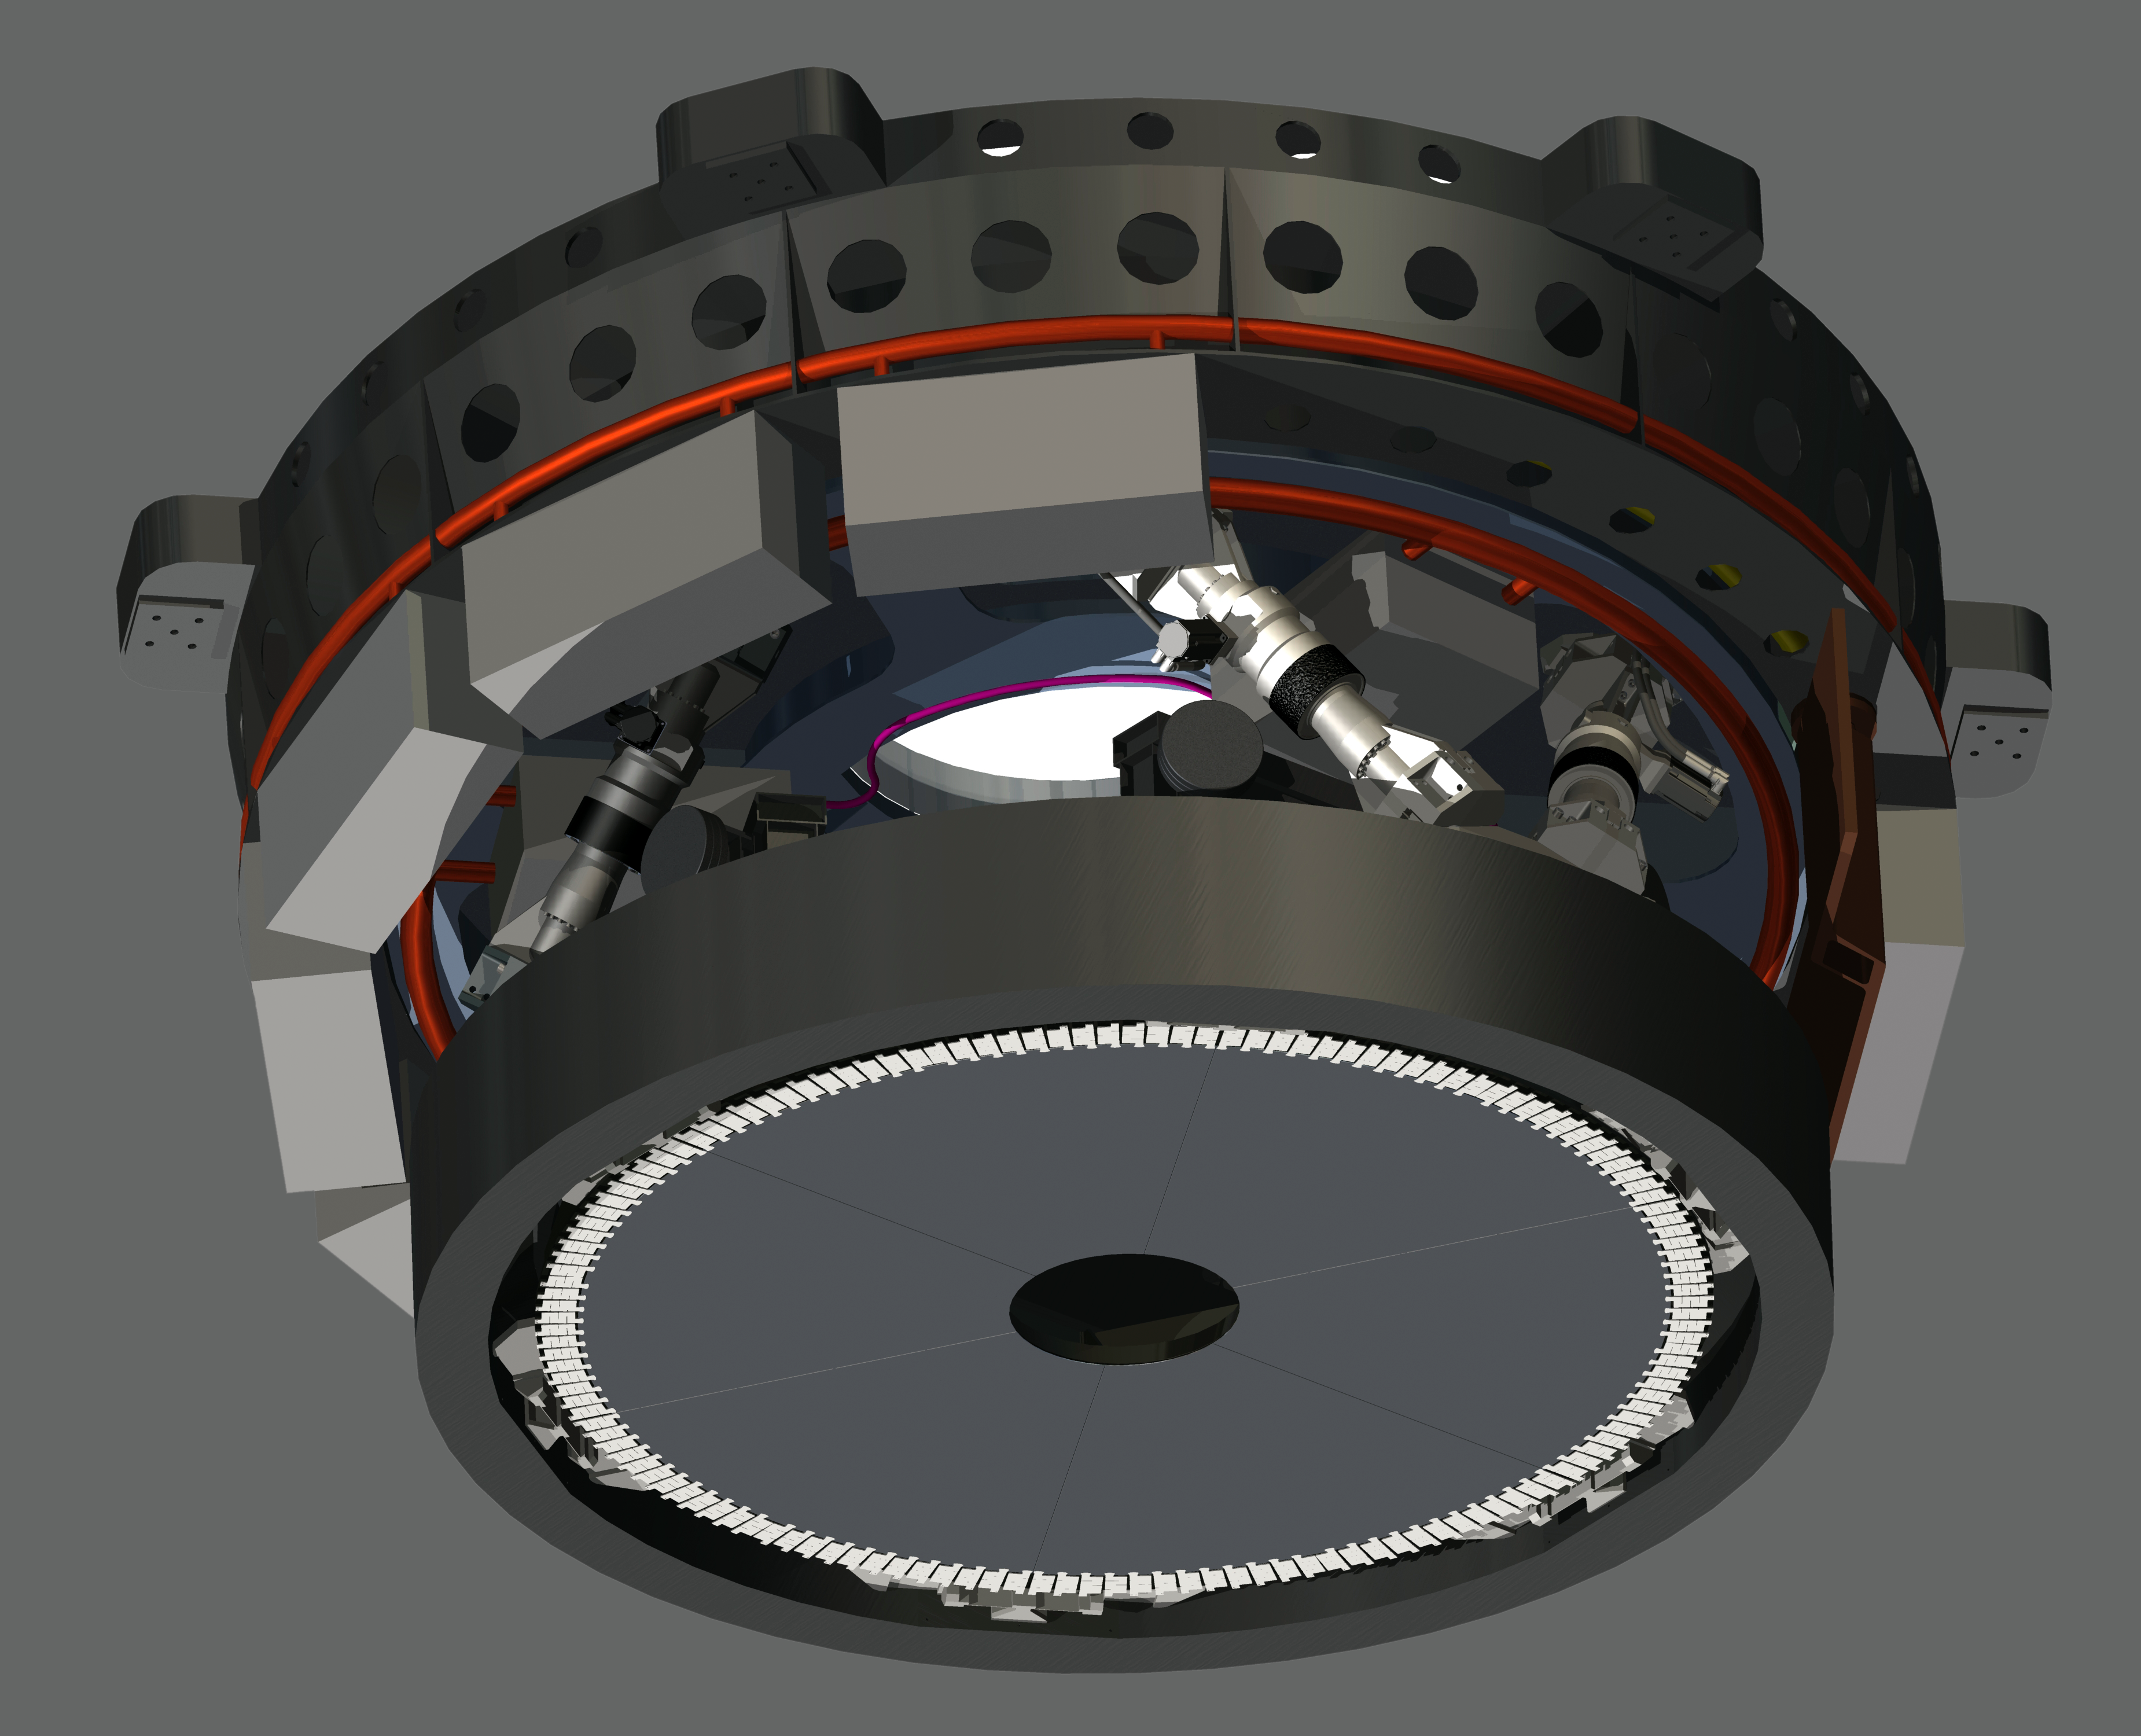

Engineering drawing of E-ELT M4 unit

The M4 deformable 2.4-metre mirror forms a fundamental part of the E-ELT. This complex collection of mirrors, actuators and control systems can correct the image distortion caused by the turbulence of the Earth’s atmosphere in real time, as well as correct for deformations of the structure of the main telescope caused by wind. The corrected optical system will make the images obtained at the telescope almost as sharp as those taken in space.

This engineering drawing shows the concept of the M4 unit.

Credit: ESO